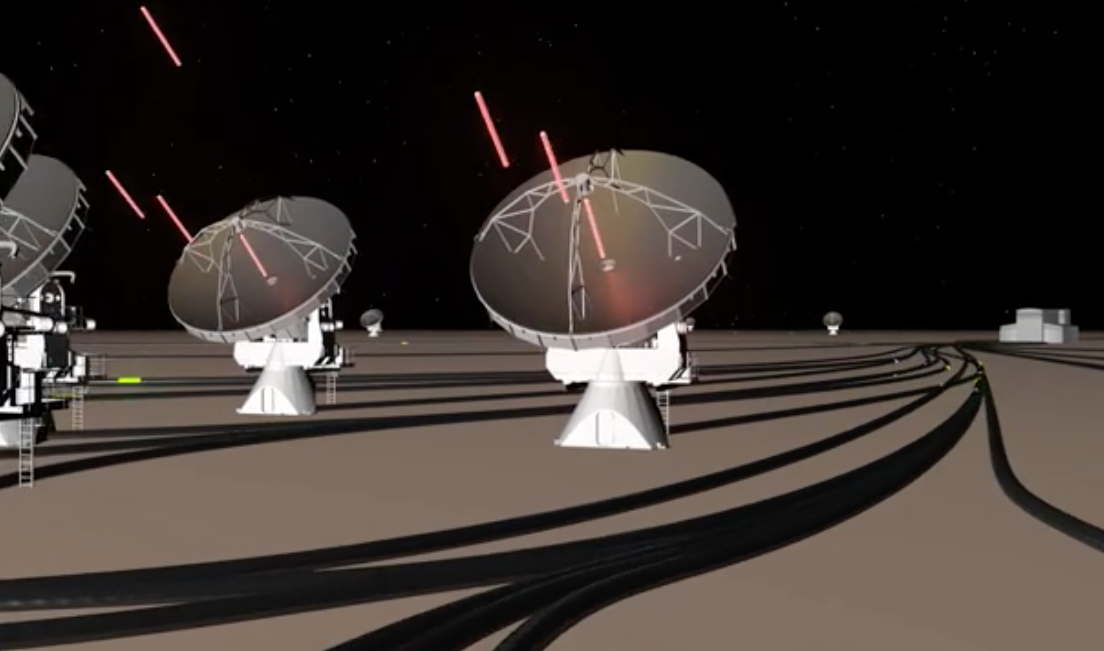

ALMA's Radio Wave Path

In this animation, the radio waves received from objects in space reflect off of ALMA antenna dishes and come to a focus at the subreflector. They bounce down into the center of the dish where the Front End of receiver cartridges sits. Turned into an electronic signal that has been mixed down to a lower frequency that computers can handle, the data travel along fiber optics to the supercomputer known as a correlator. The correlator's job is to pair up every telescope with every other telesscope and combine their waves. Then those are merged into a single data package from their observation. ,

Credit: B. Saxton, NRAO/AUI/NSF